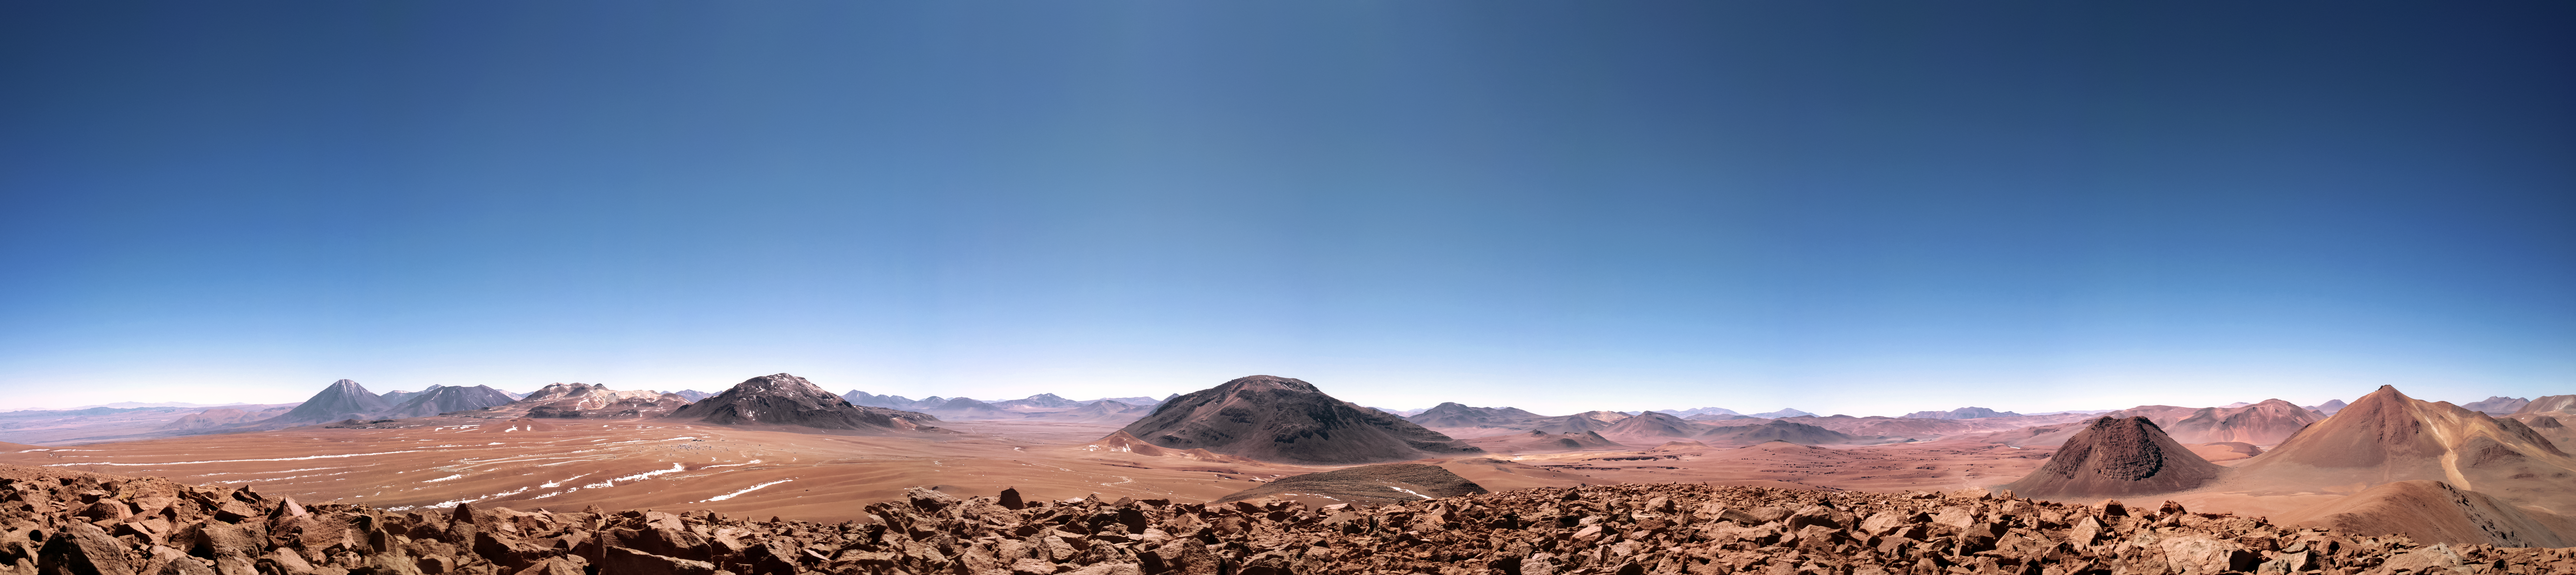

Desert panorama

Mountain tops, soft sandy stretches and rugged rocky regions collide in this picturesque panorama, which reveals the diverse landscape of the Chilean Atacama Desert — the home of ESO's observatories.

Credit: S. Otarola/ESO